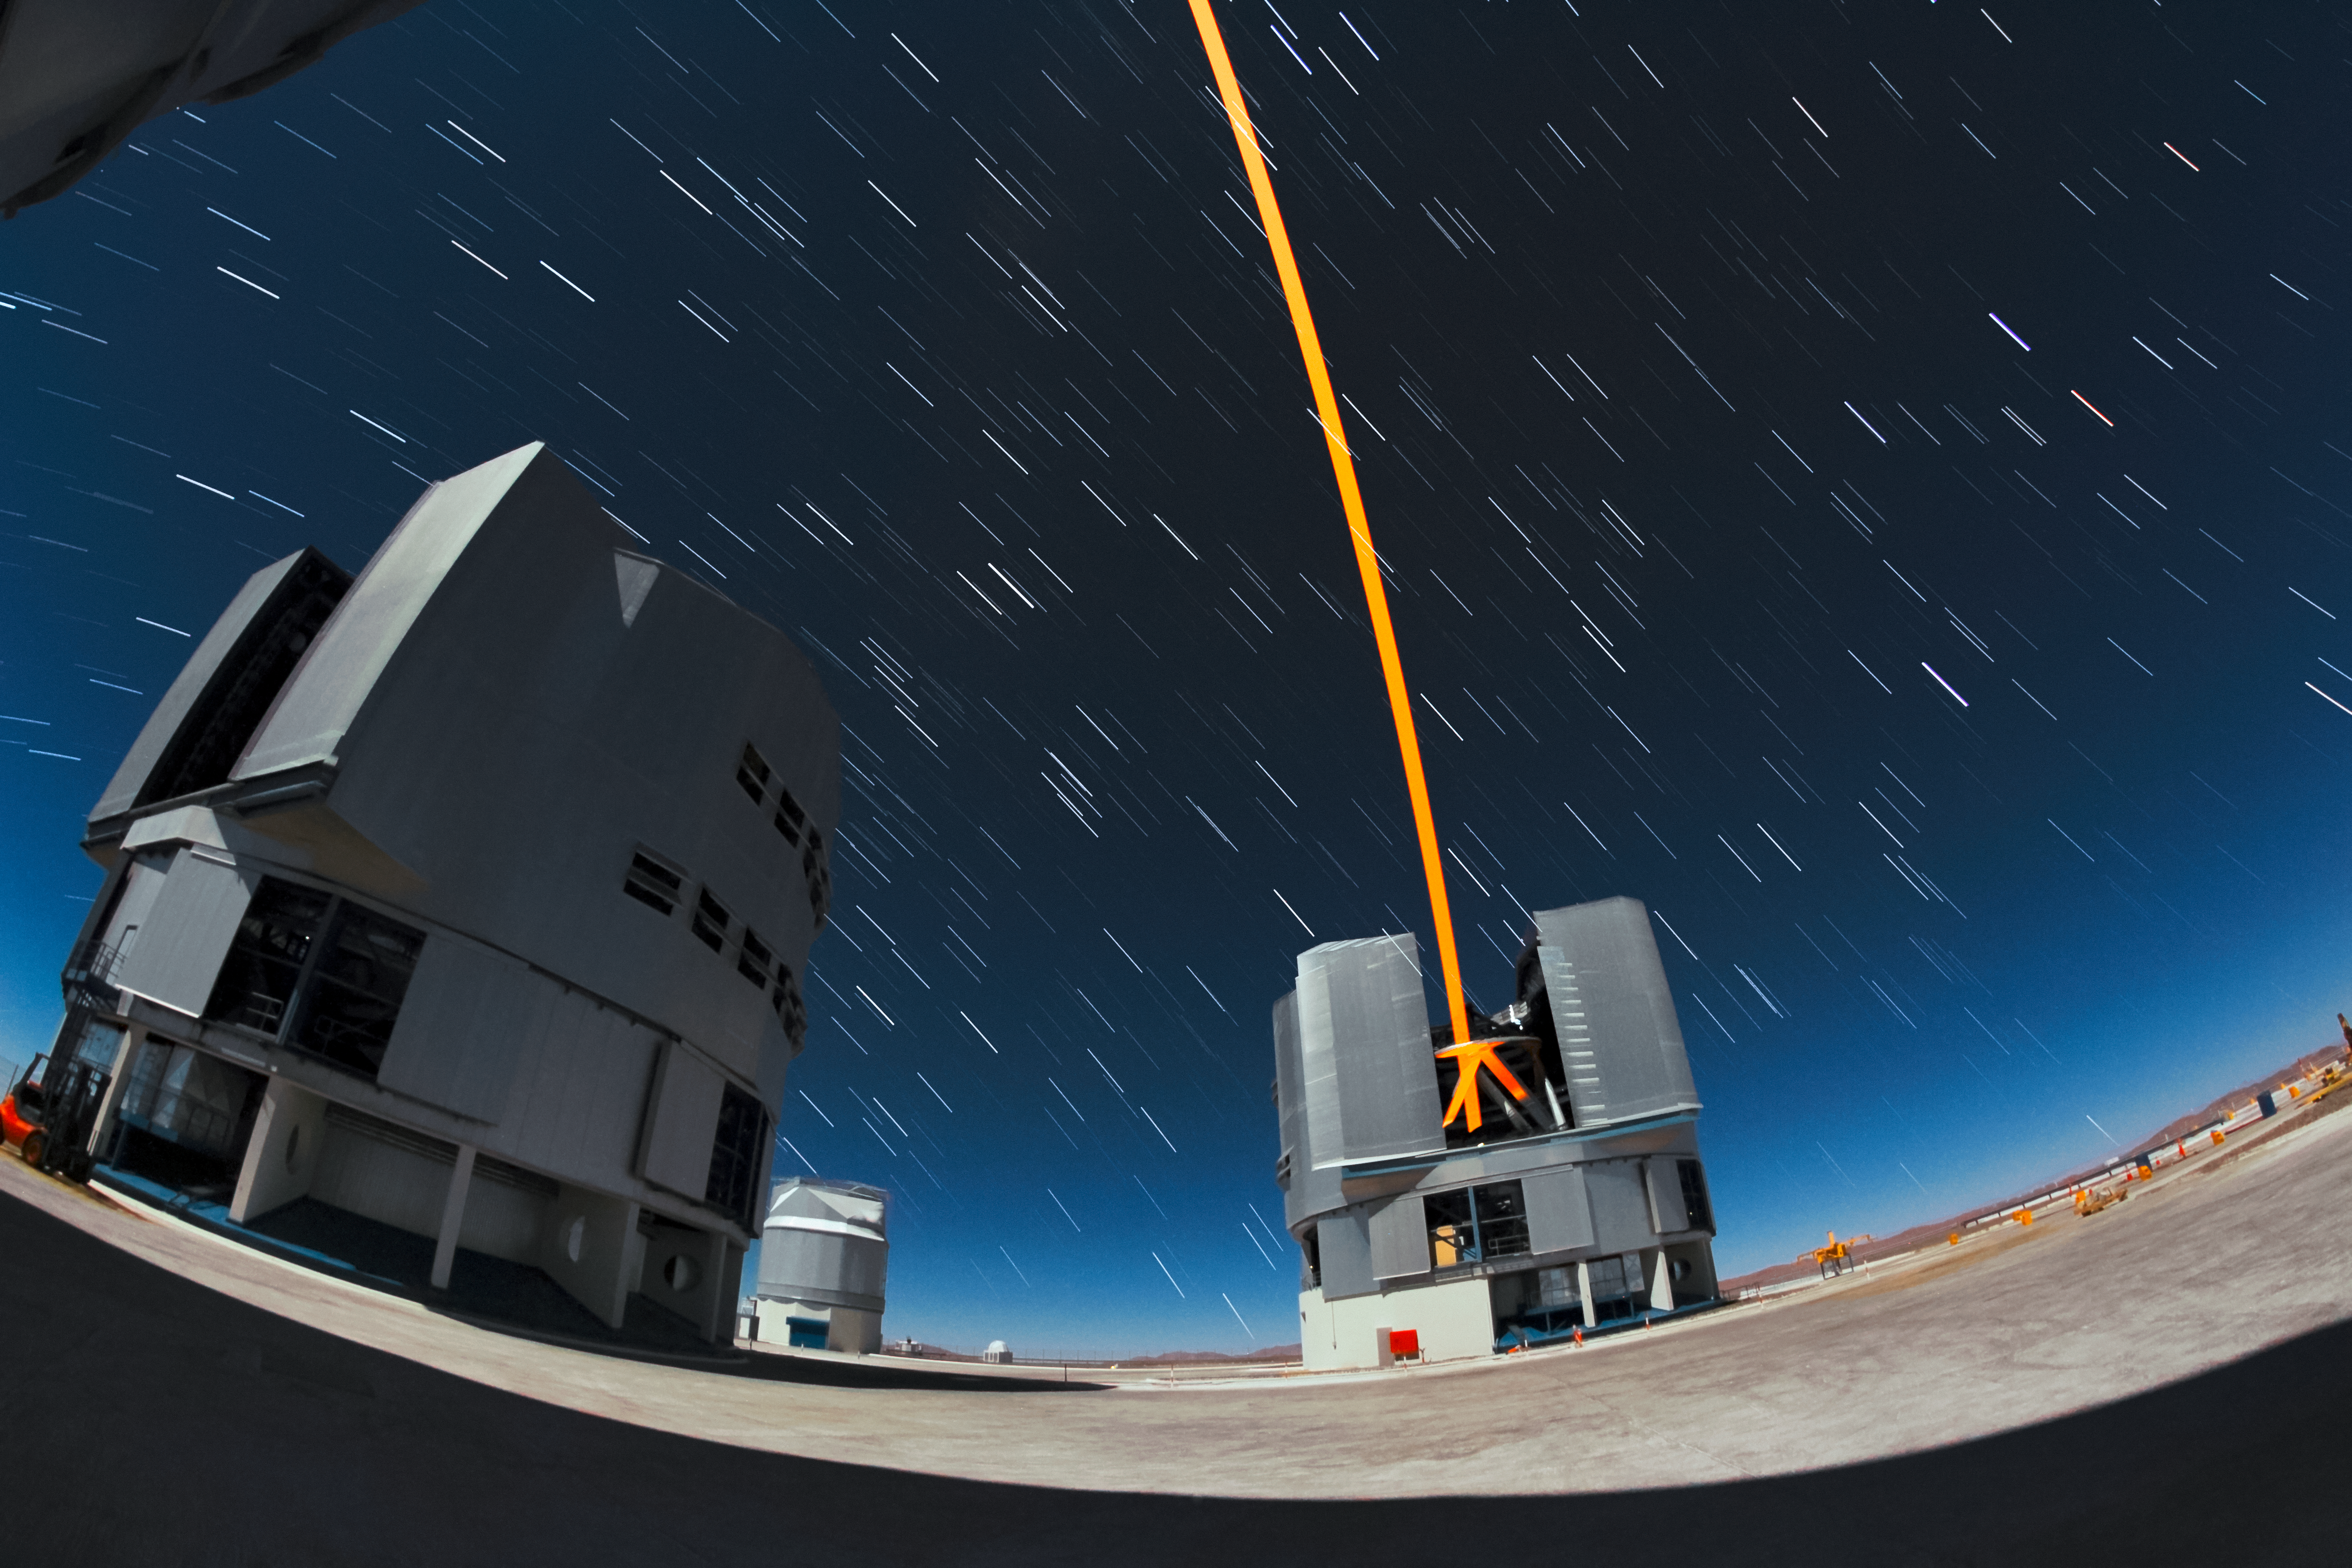

Yepun's Laser Guide Star

An orange laser beam — used to produce an artificial star high up in Earth's atmosphere — emerges from Yepun, one of the four Unit Telescopes that form part of ESO's Very Large Telescope, situated atop Cerro Paranal in northern Chile. The trails of stars, formed as the Earth rotates, are seen overhead.

Credit: ESO/F. Char